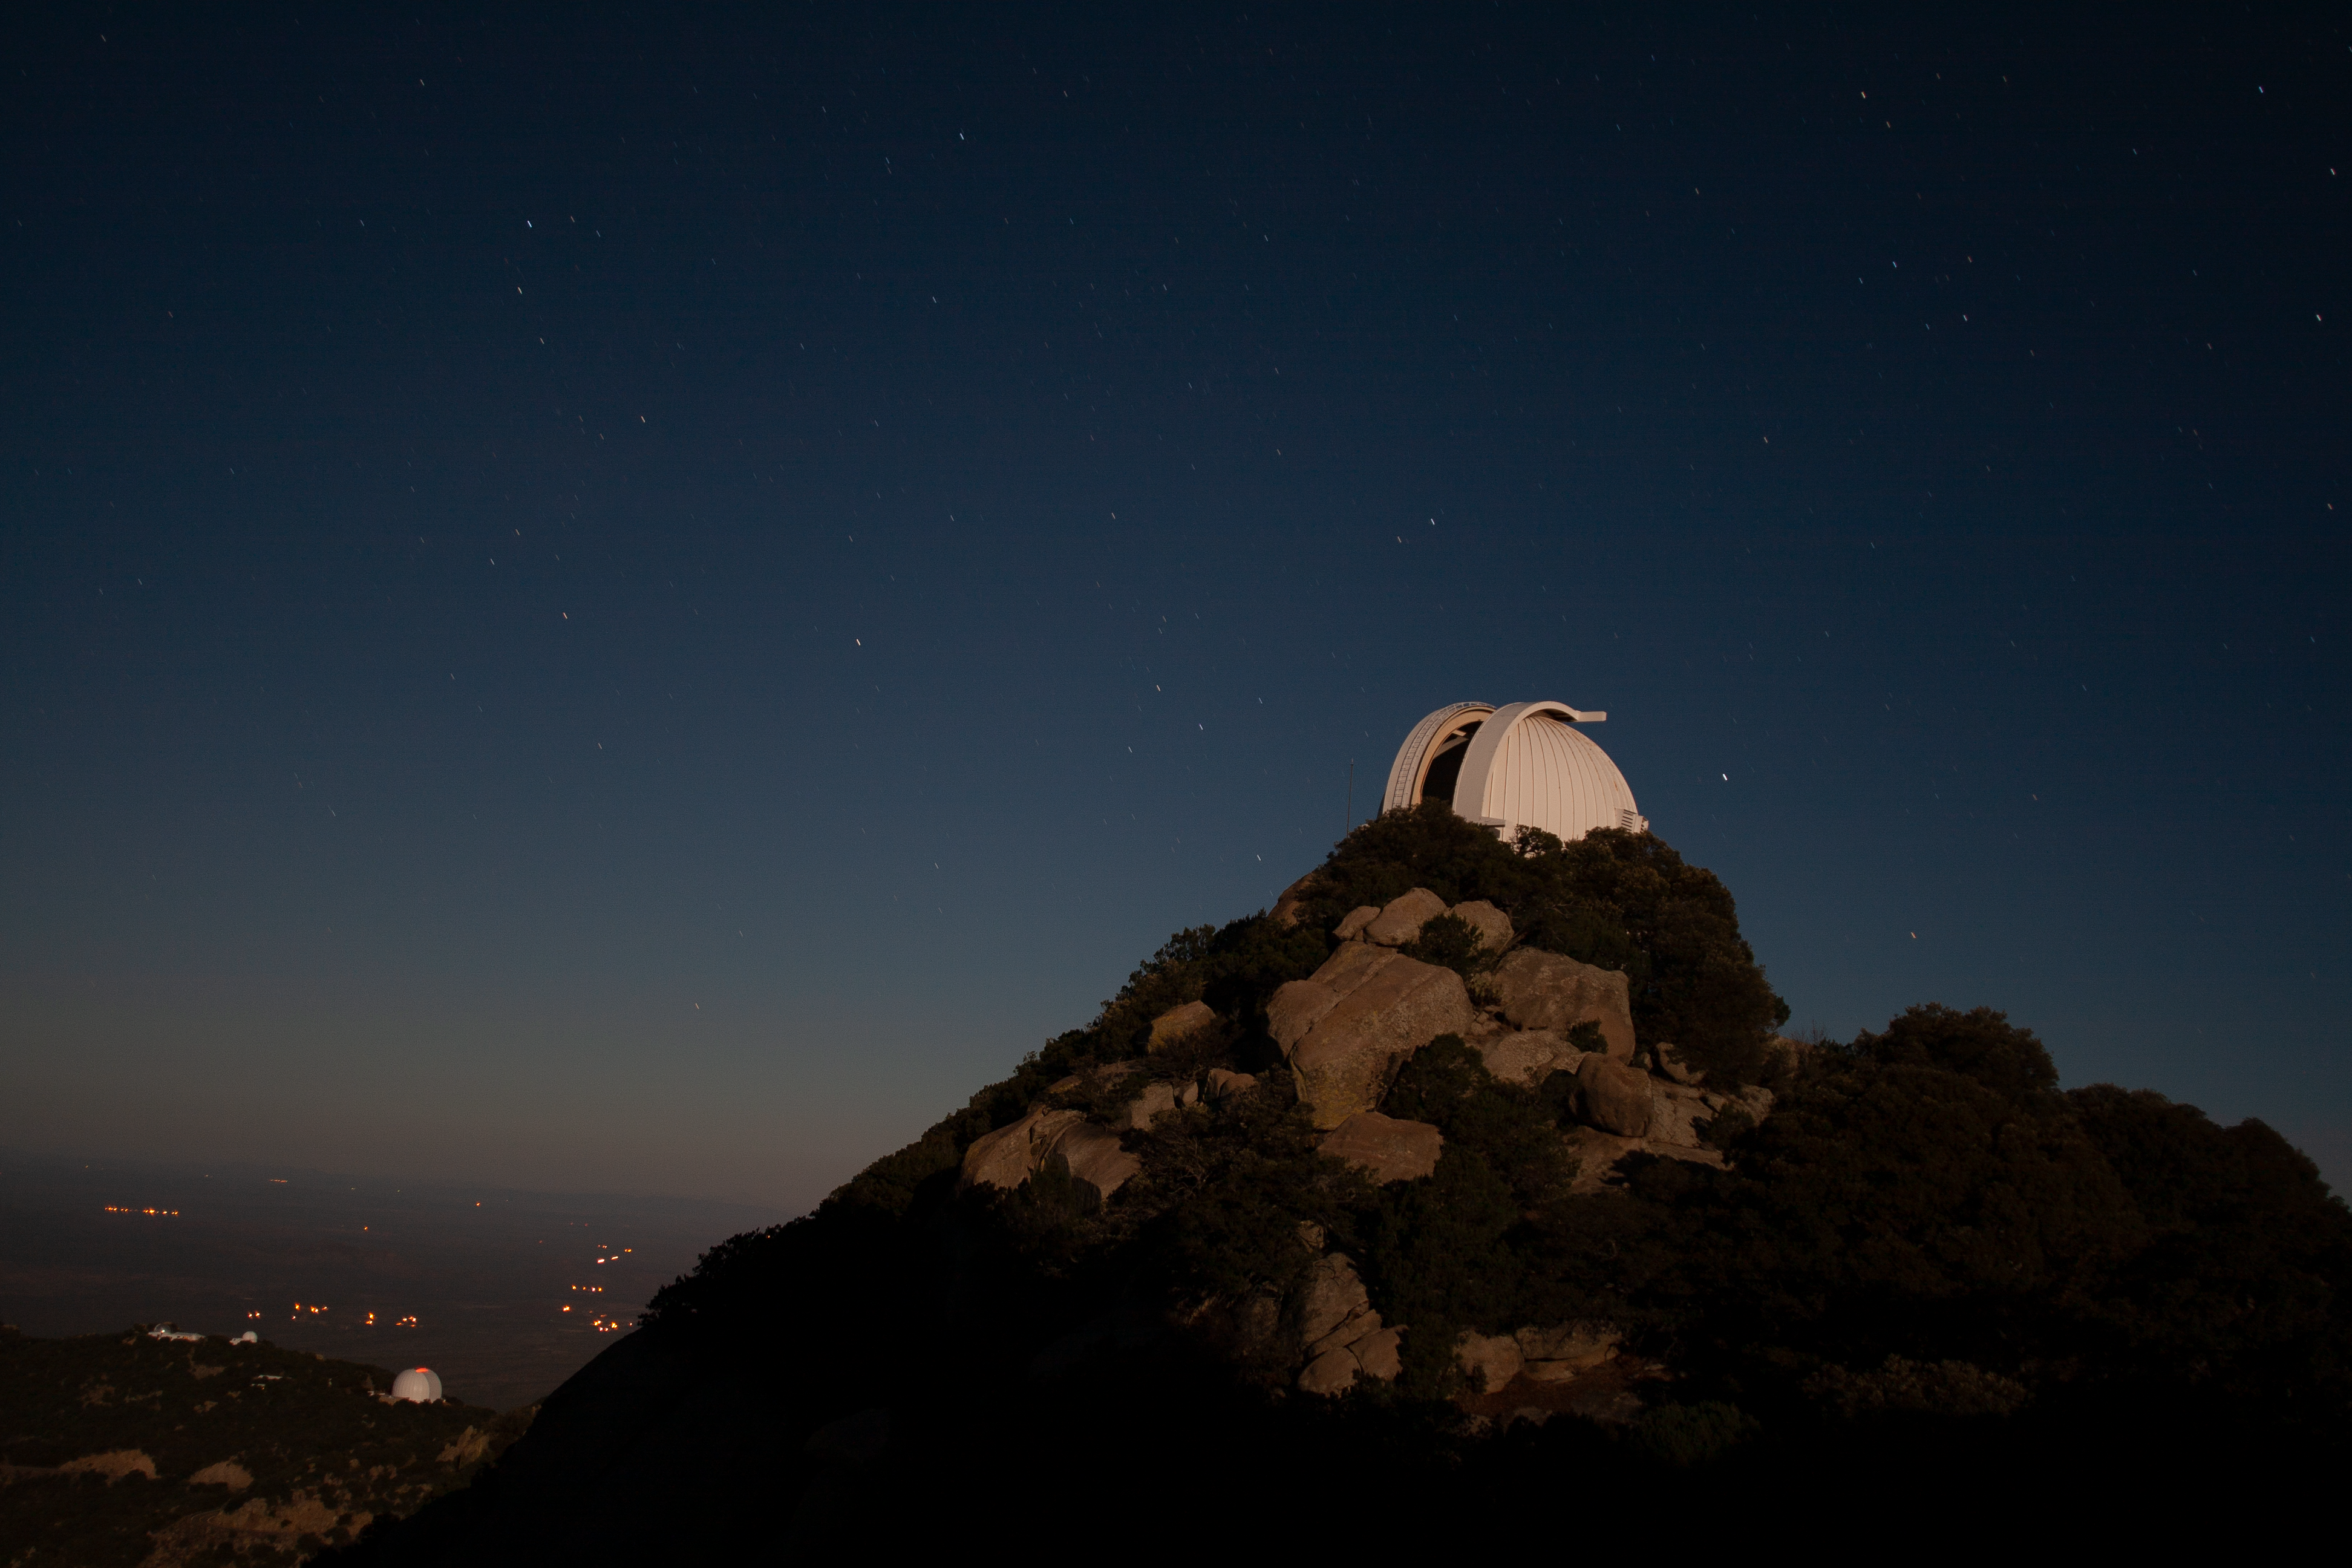

Night sky over the WIYN 0.9-meter Telescope on Kitt Peak National Observatory

Night sky over the WIYN 0.9-meter Telescope on Kitt Peak National Observatory, AZ.

Credit: KPNO/NOIRLab/NSF/AURA/P. Marenfeld